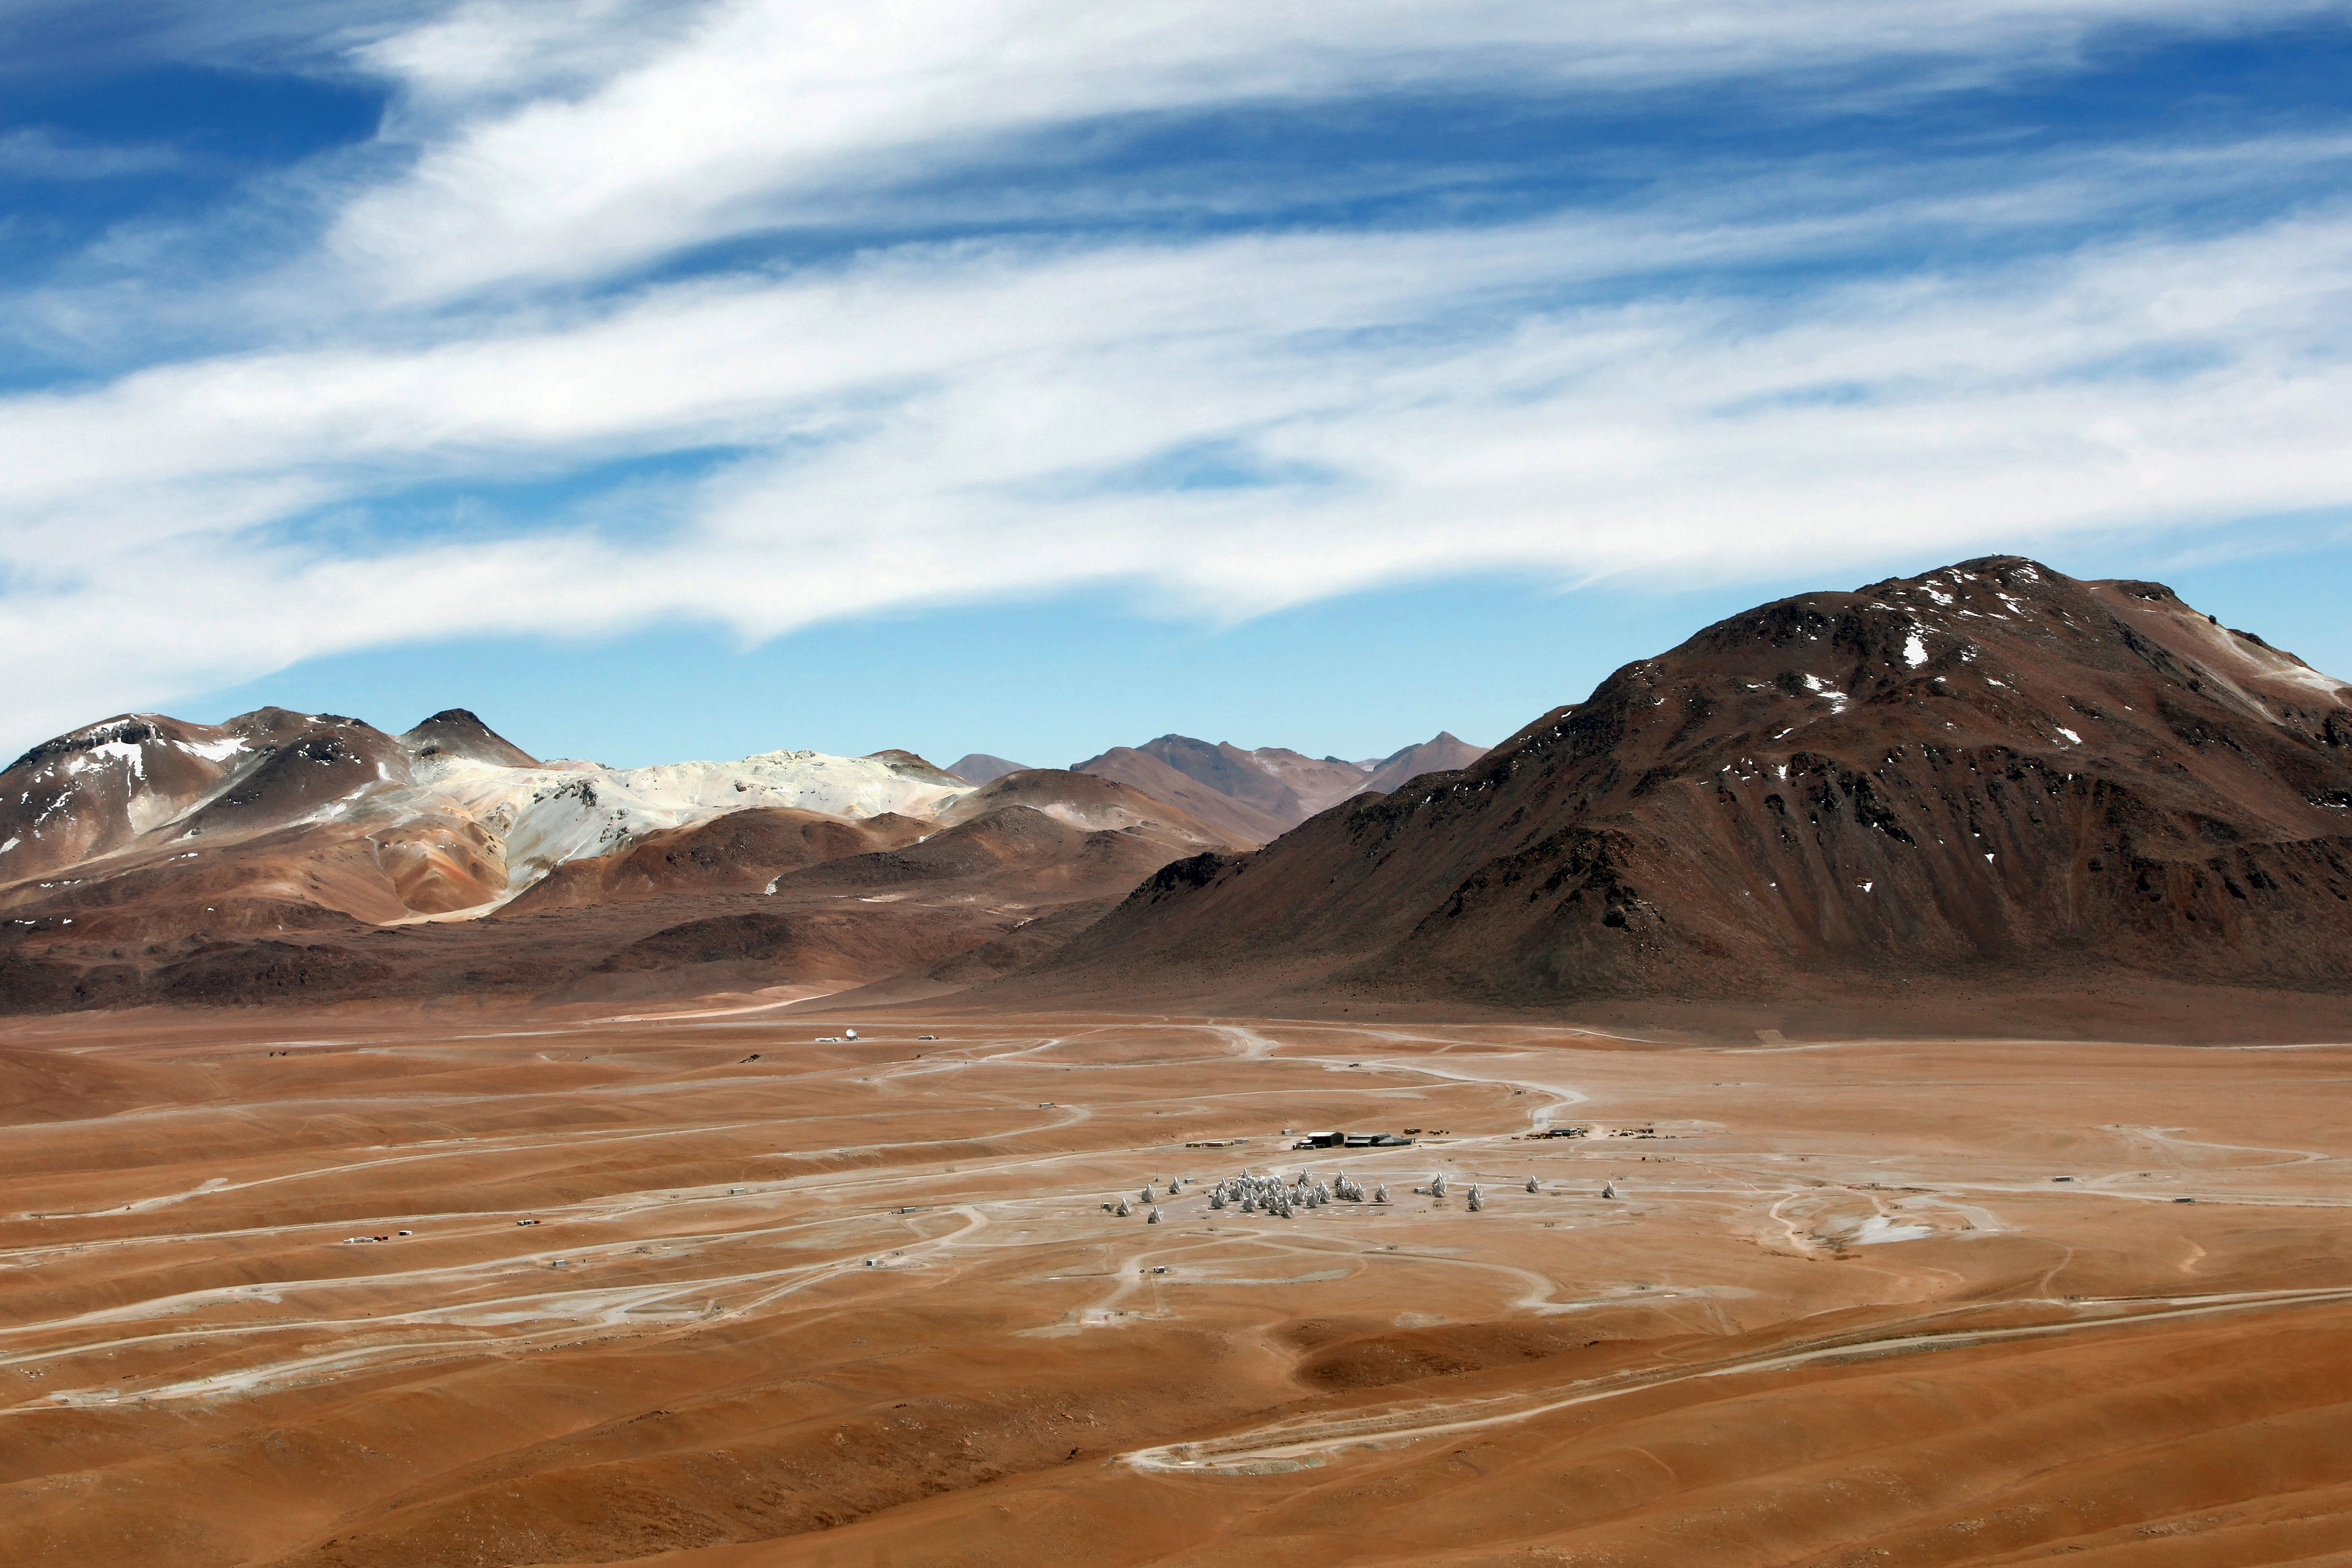

A shot of the dramatic landscape

A shot of the dramatic landscape that is home to ALMA. The Chajnantor plateau is 5000 meters above sea level, and spectacularly dry.

Credit: Y. Beletsky (ESO)